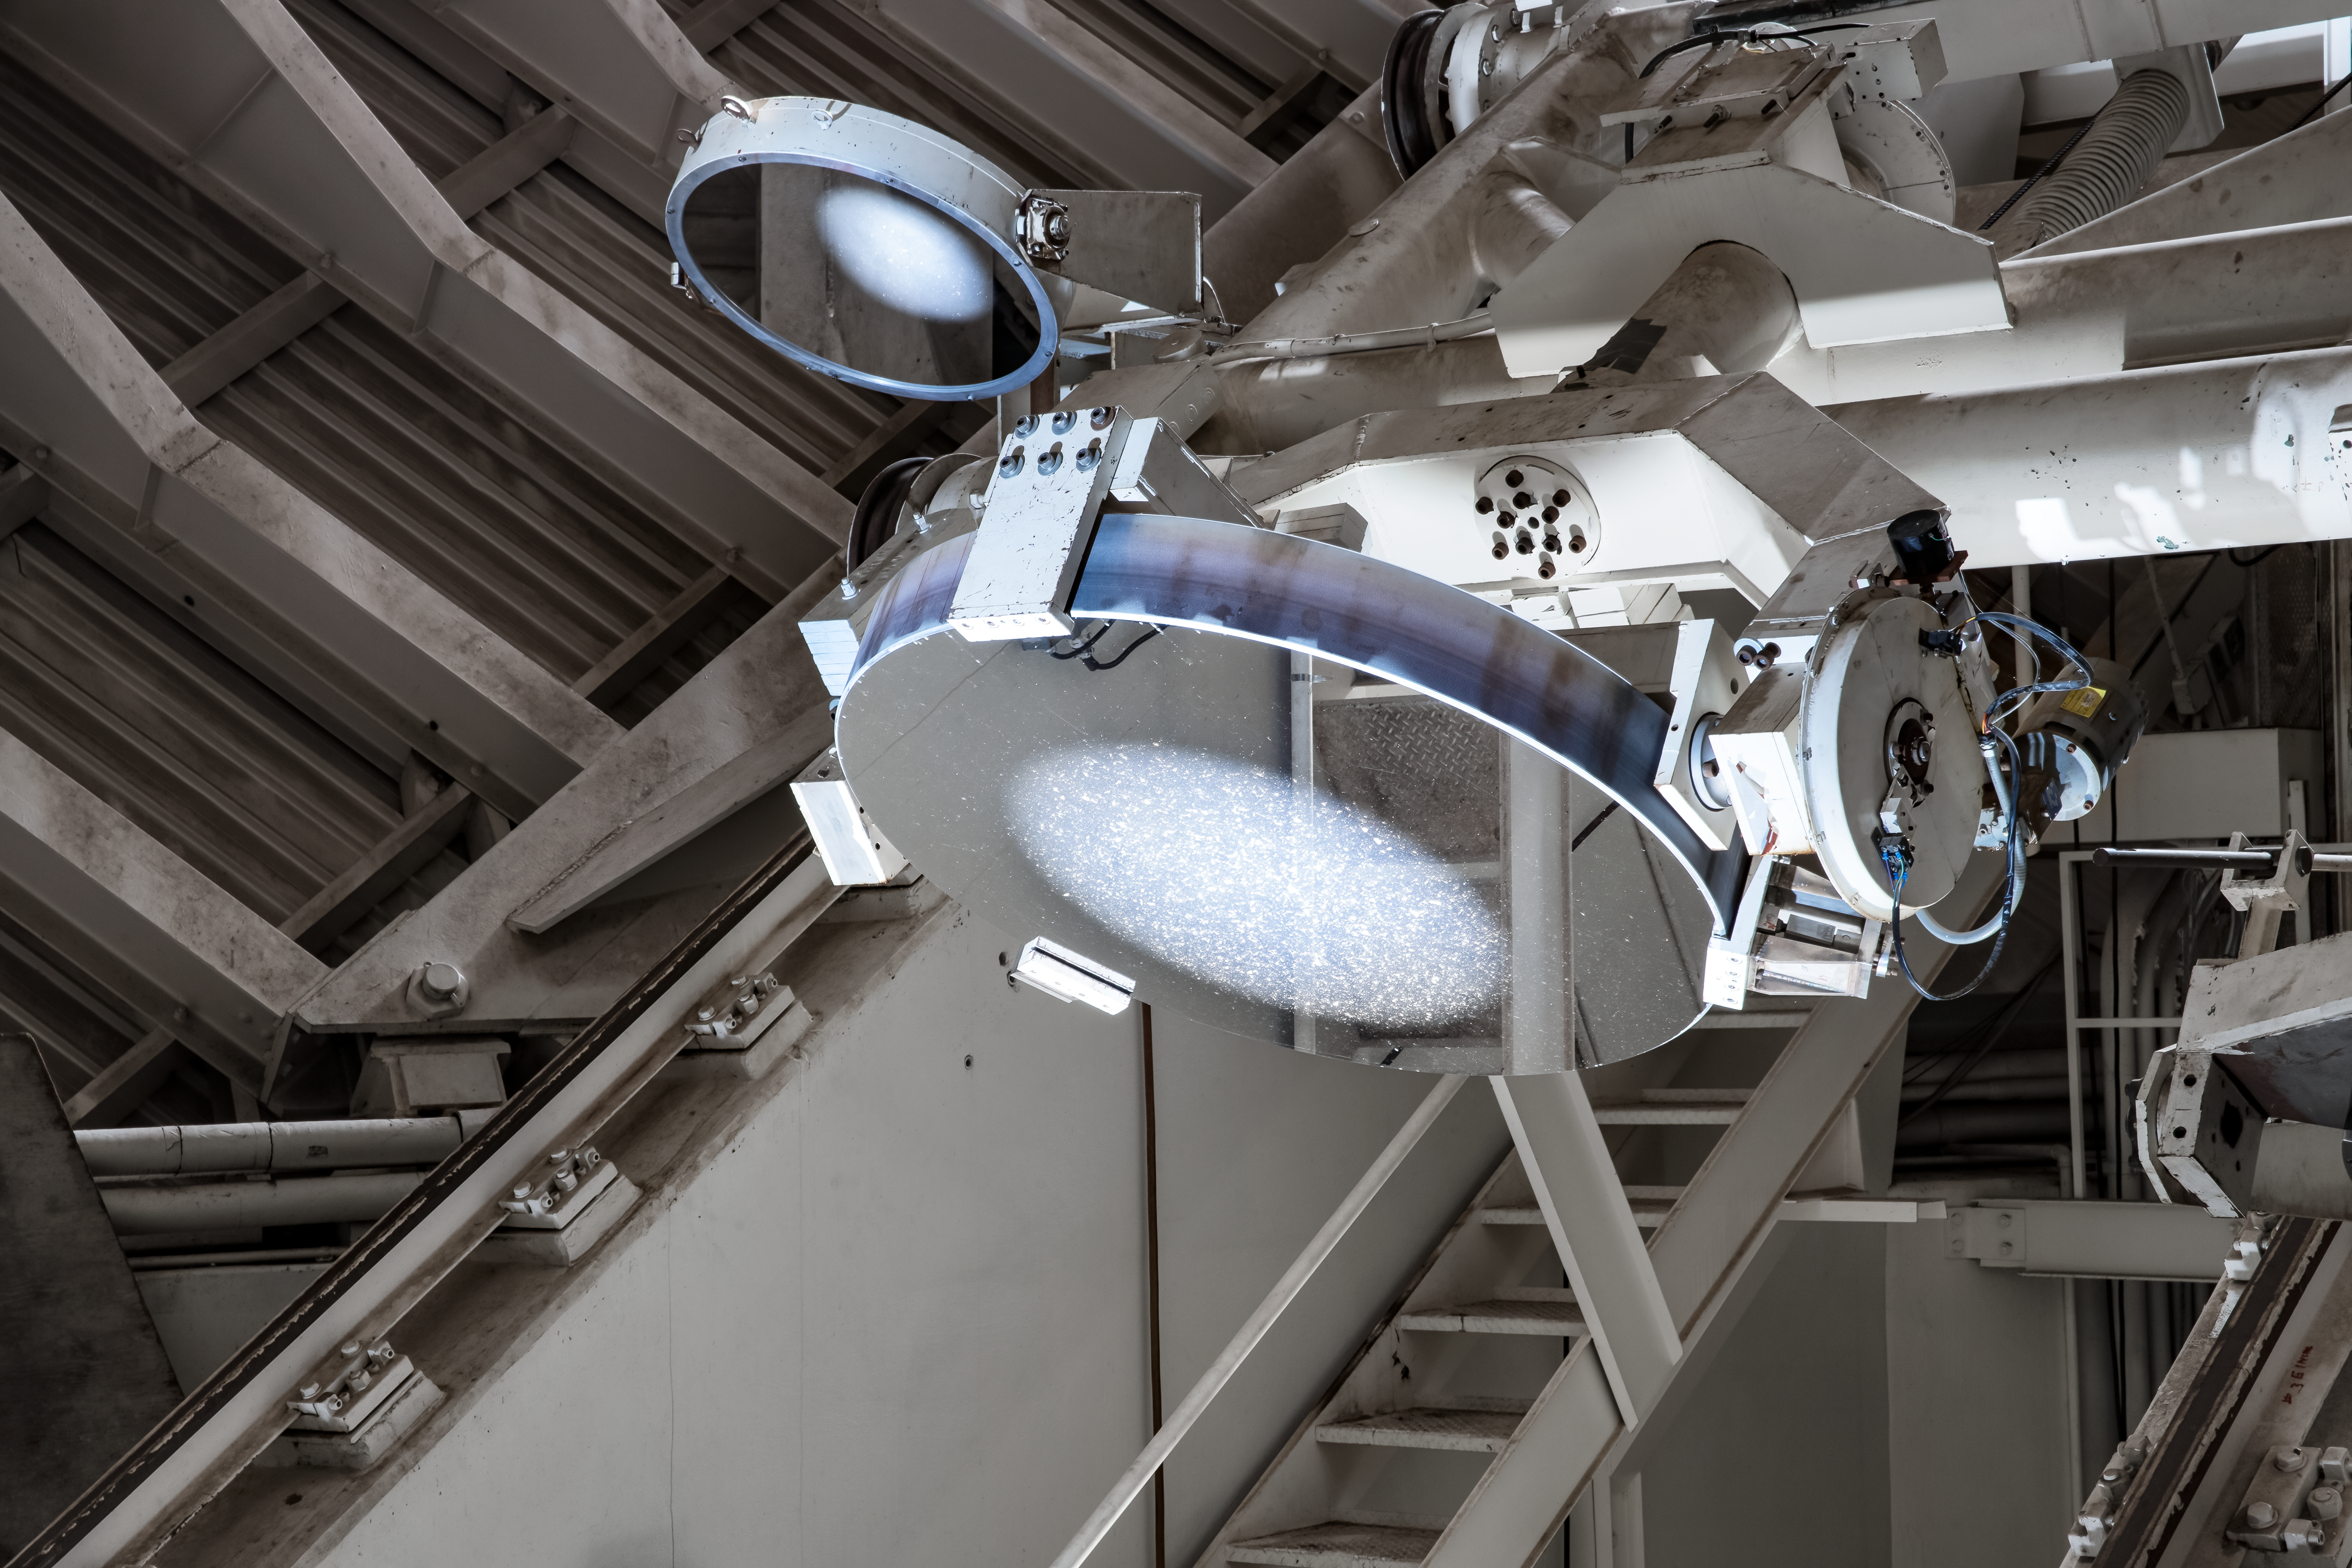

Inside the McMath-Pierce Solar Telescope.

Sunlight reflecting off optical components Inside the McMath-Pierce Solar Telescope. The McMath-Pierce Solar Telescope was the largest solar telescope in the world upon its completion in 1962, a title it held until the first light of the National Solar Observatory’s Daniel K. Inouye Solar Telescope in December 2019. The interior of the McMath-Pierce Solar Telescope is currently being renovated to become the Windows on the Universe Center for Astronomy Outreach.

Credit: KPNO/NOIRLab/NSF/AURA/D. Salman